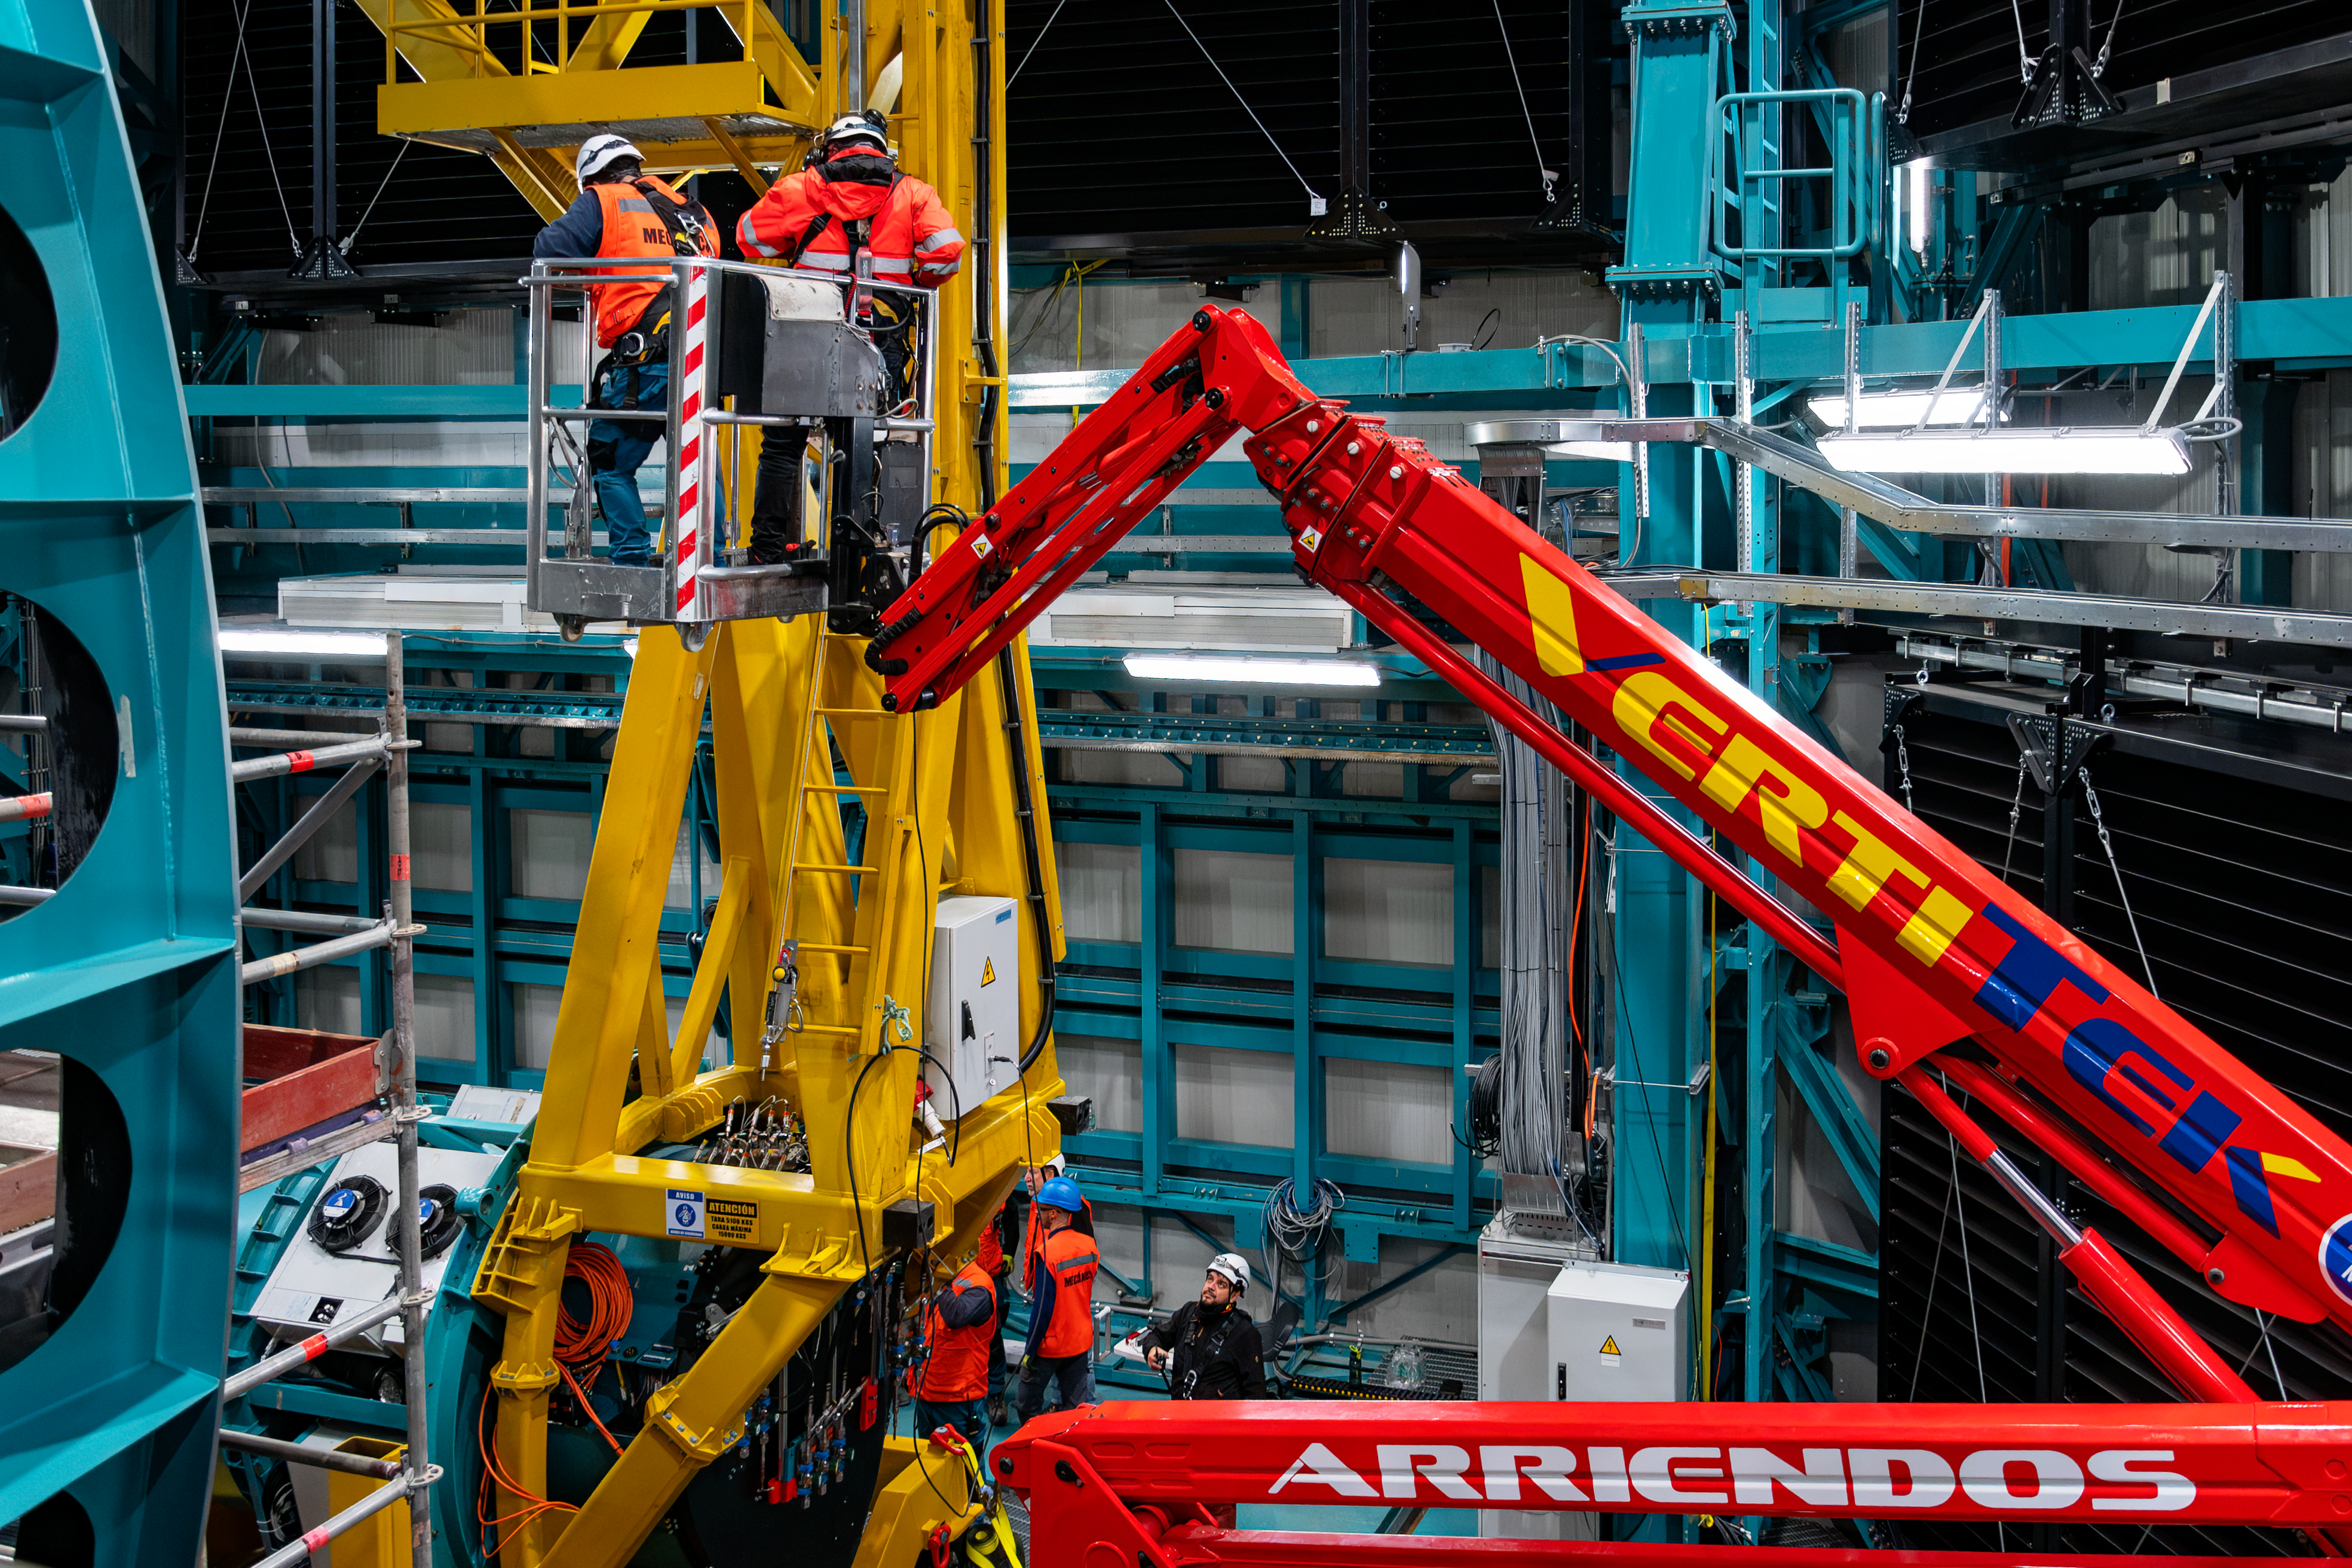

LSST Camera Installed at Rubin Observatory

The LSST Camera was installed on the Simonyi Survey Telescope at NSF–DOE Vera C. Rubin Observatory in March 2025.

Credit: RubinObs/NOIRLab/SLAC/NSF/DOE/AURA/B. Quint